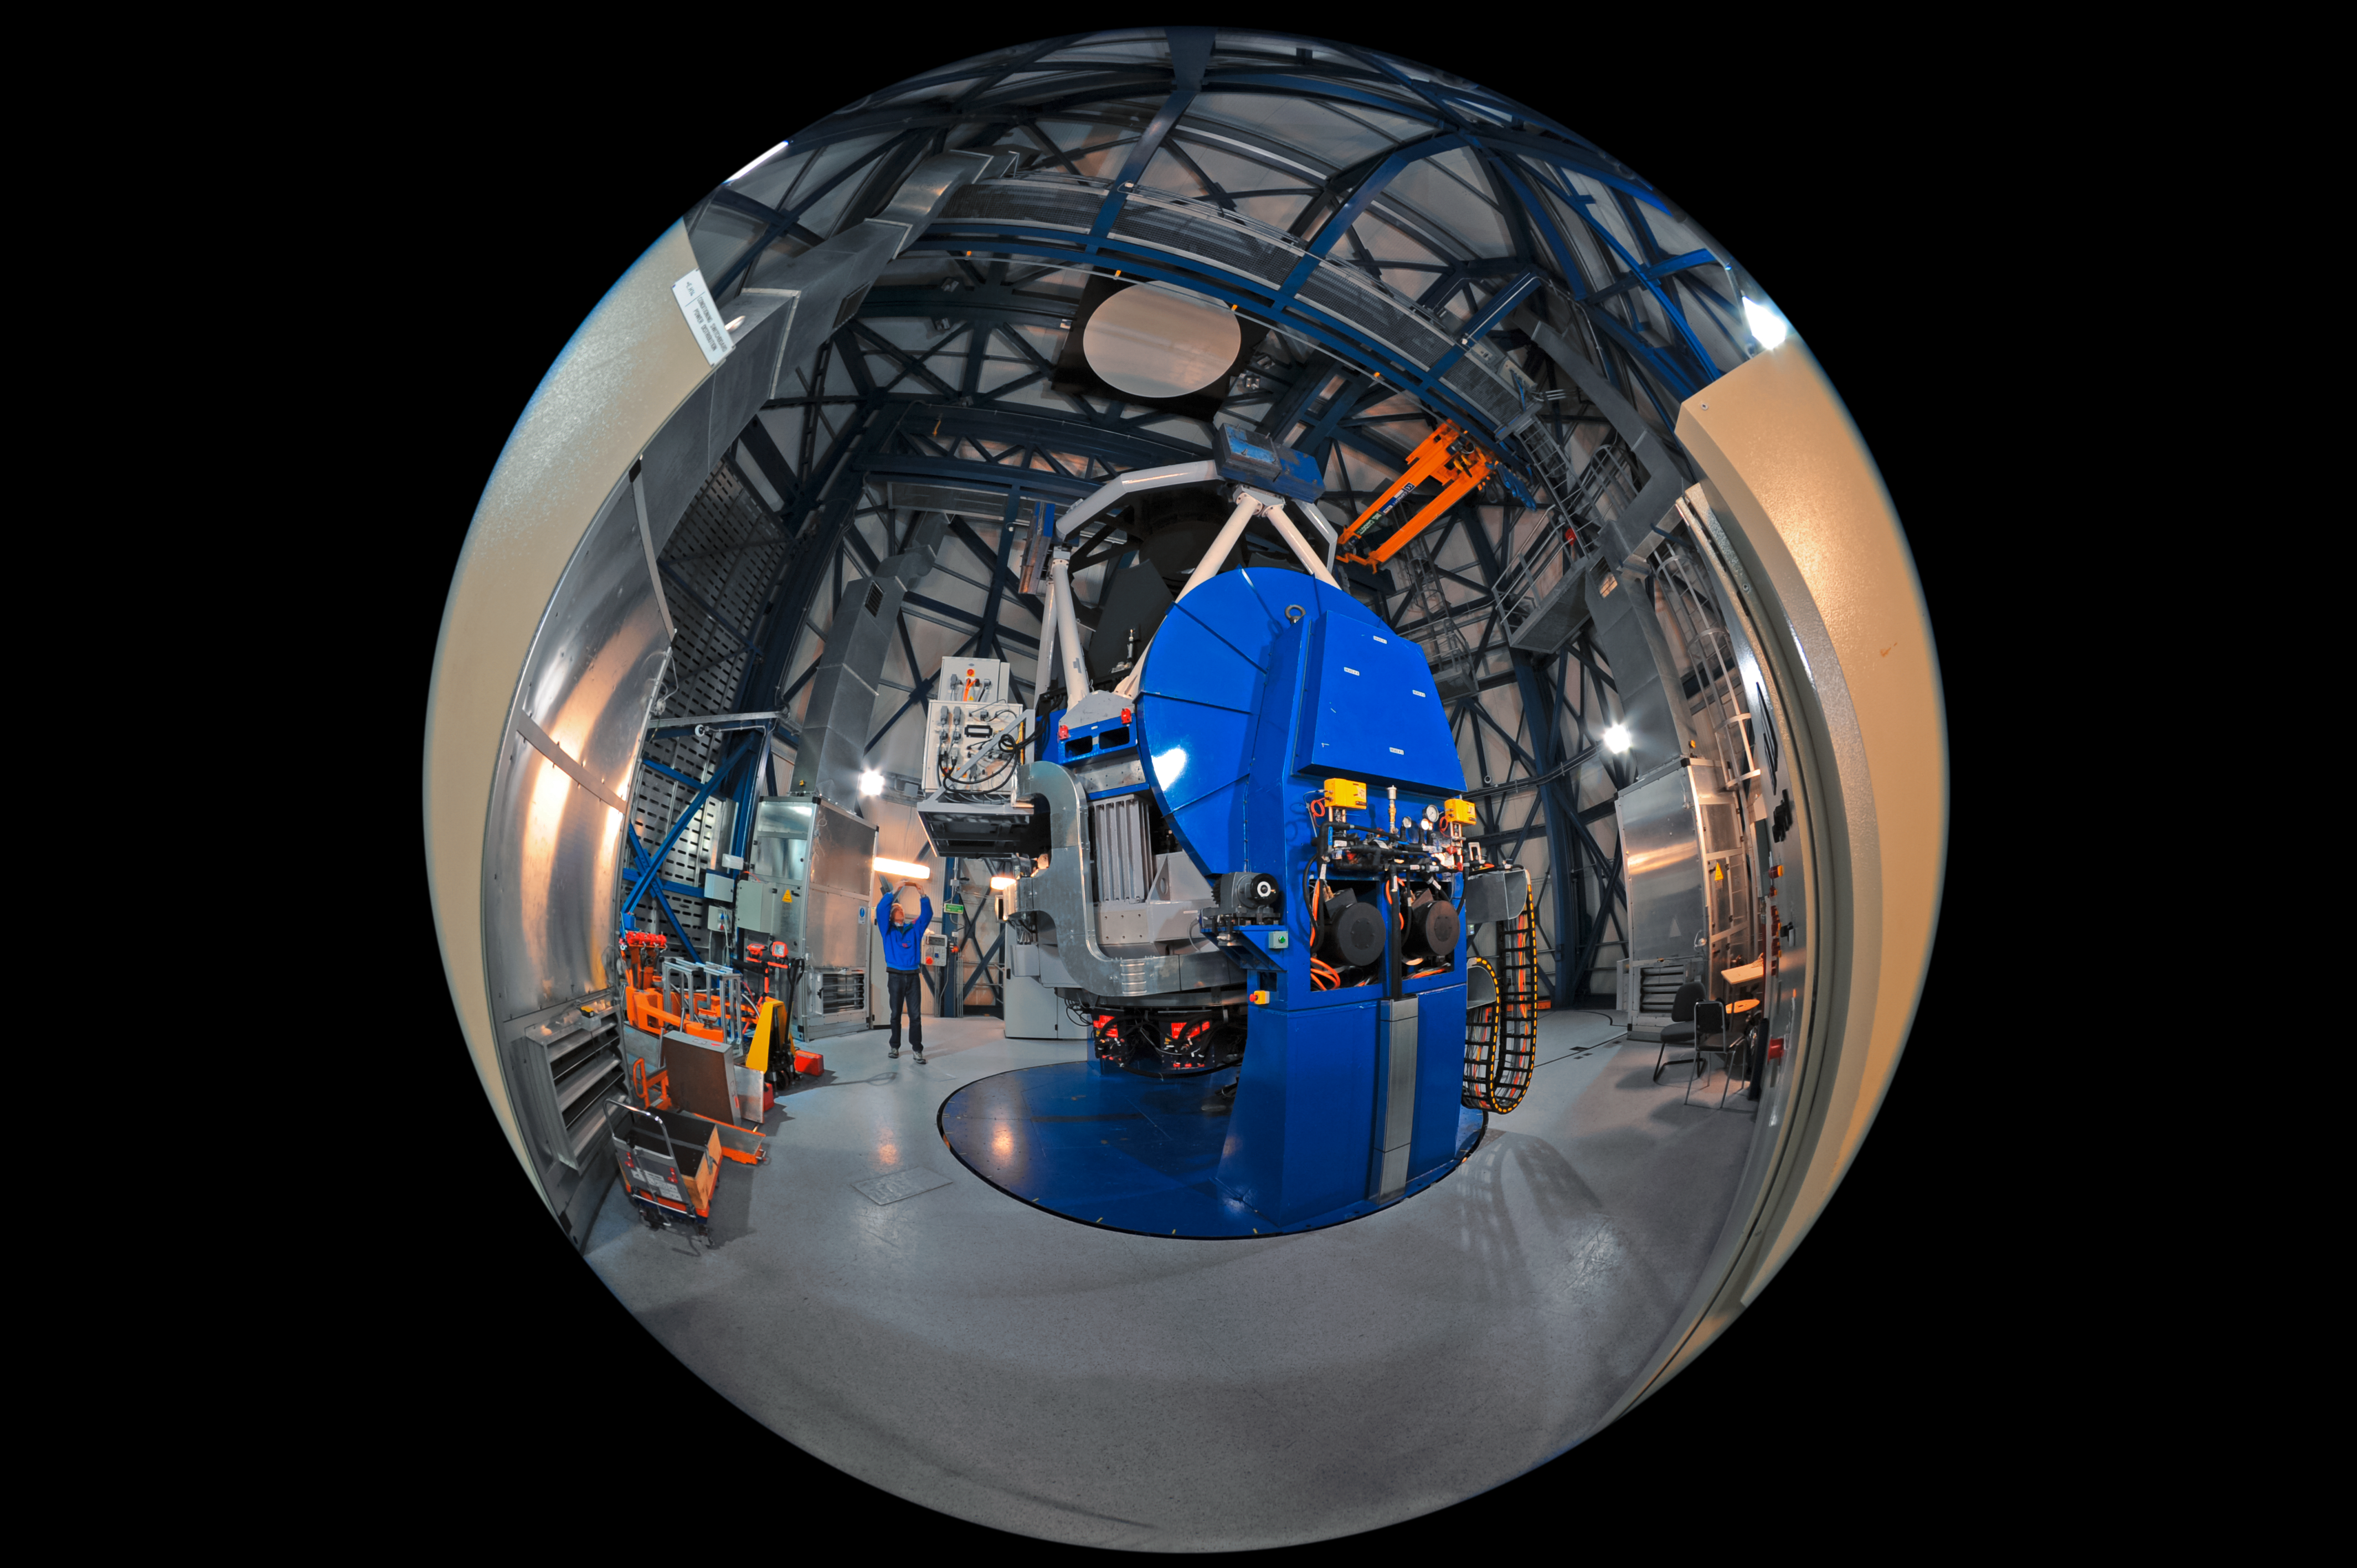

Under the VST dome

This unique fulldome view from inside the dome of the VLT Survey Telescope (VST) reveals the scale and complexity of the mechanisms that power this 2.6-metre wide-field survey telescope.

The VST, which has a field of view twice as broad as the full Moon, is housed in an enclosure immediately adjacent to the four Unit Telescopes of the Very Large Telescope (VLT) at ESO's Paranal Observatory.

Credit: ESO/S. Brunier